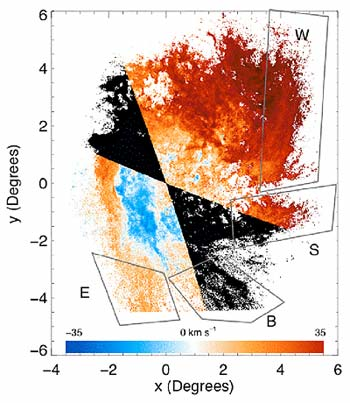

Disturbing News in the Large Magellanic Cloud

Credit: NOIRLab